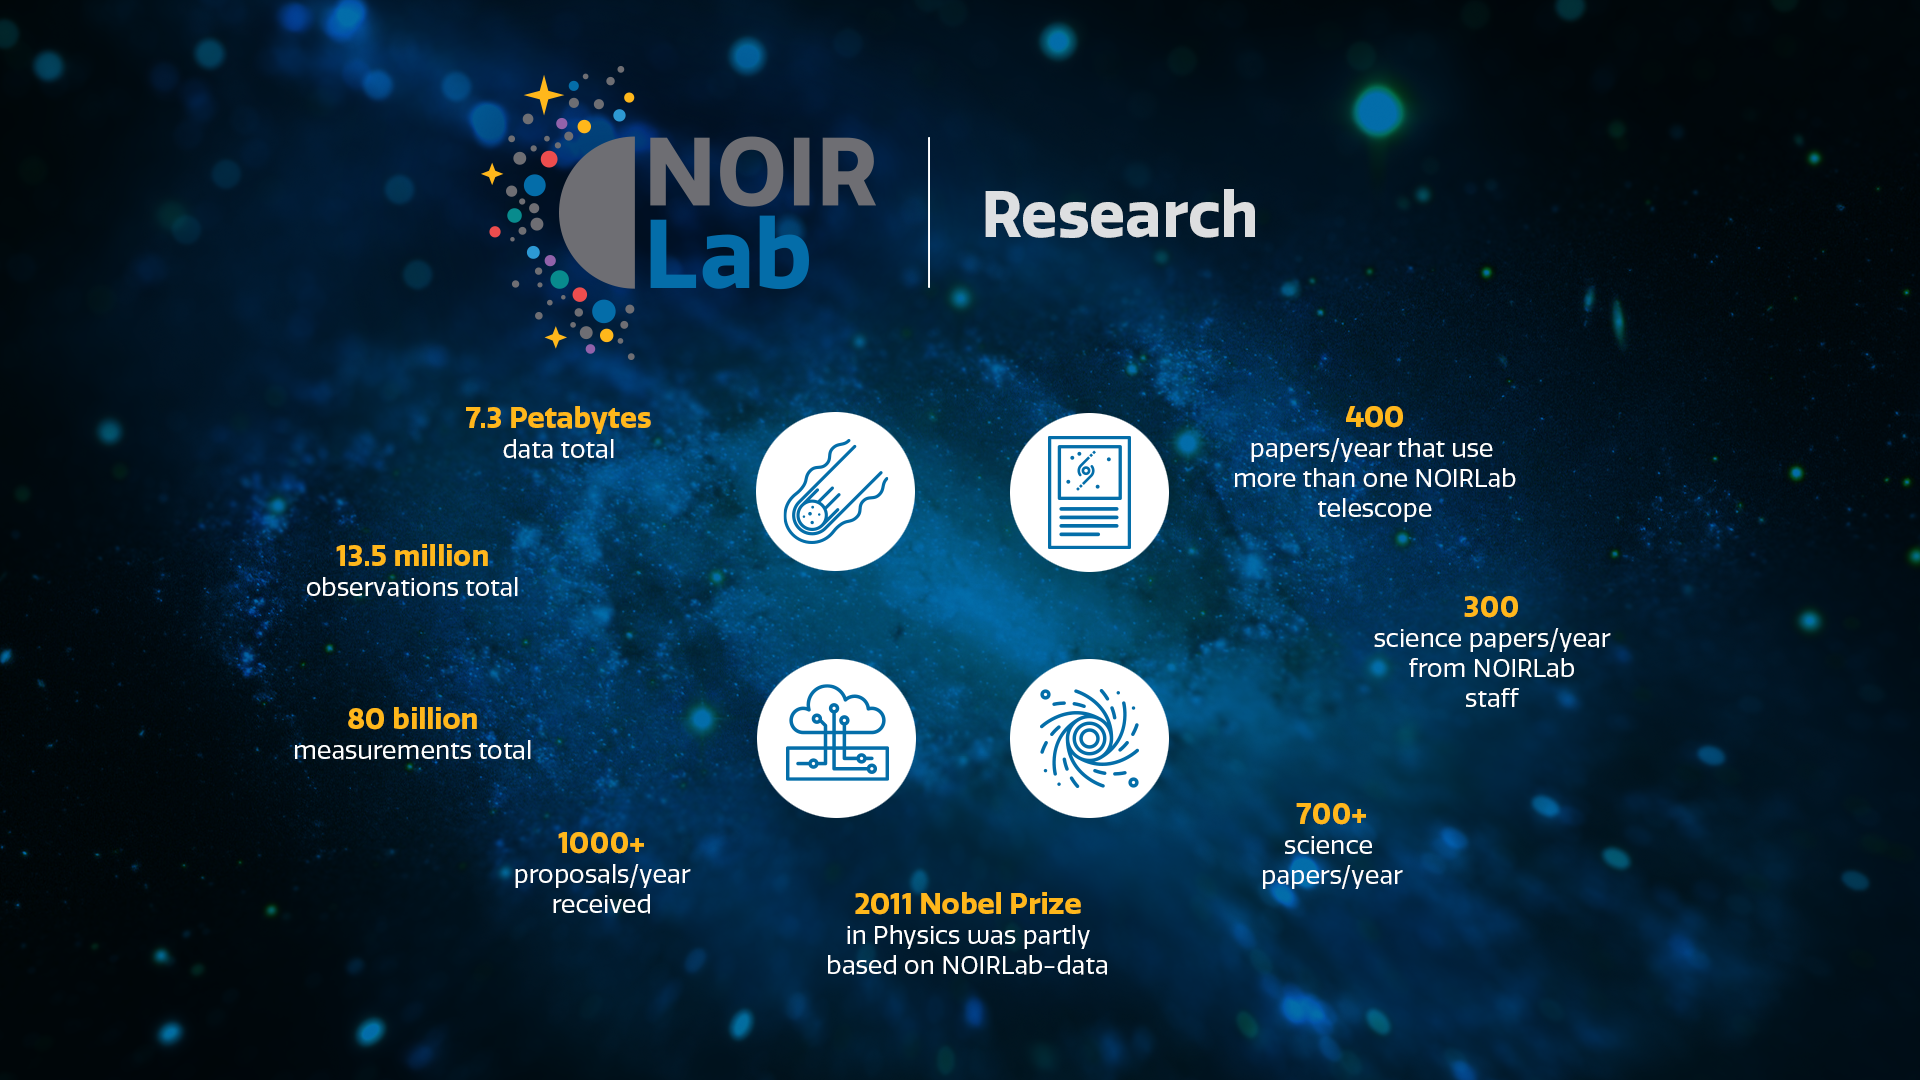

Research

Part of the Foundational Diagrams collection.

Credit: NOIRLab